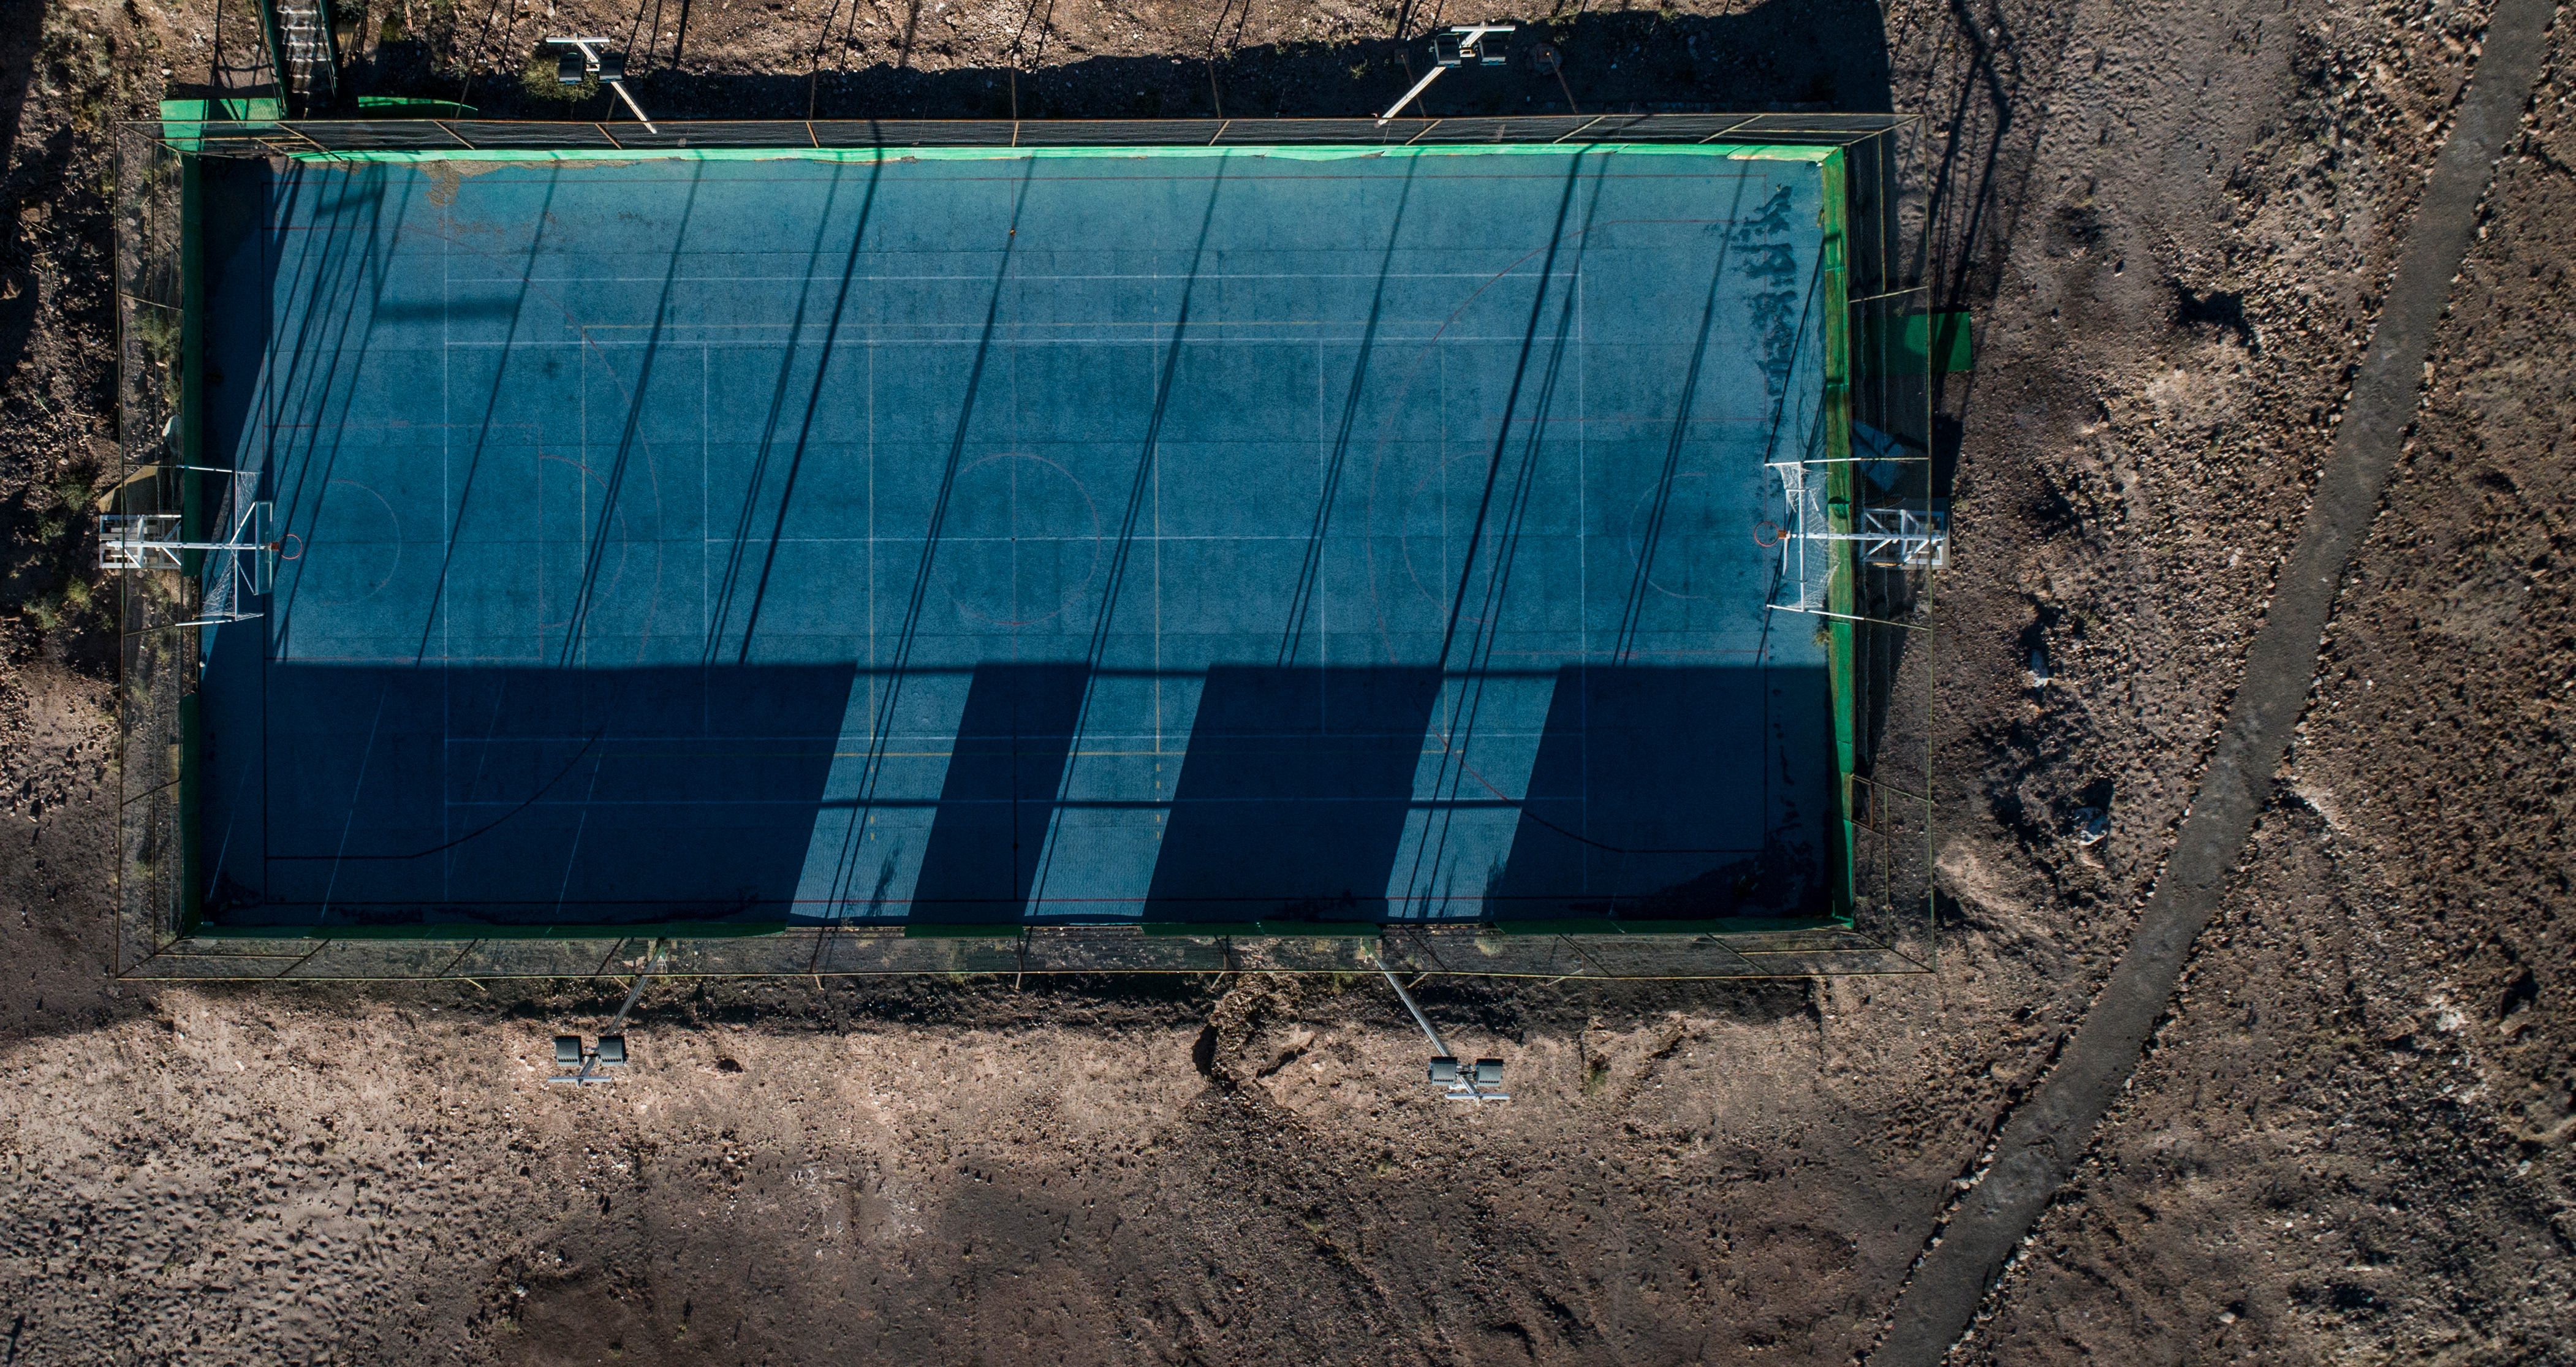

ALMA shutdown due to the Covid-19 pandemic in 2020

ALMA shutdown due to the Covid-19 pandemic in 2020. A Caretaking Team was in charge of guarding the observatory. A drone registered this images, accounting for the solitude of the ALMA base camp (OSF) and the antennas in the Chajnantor Plateau.

Credit: Ariel Marinkovic – X-CAM-ALMA (ESO/NAOJ/NRAO)